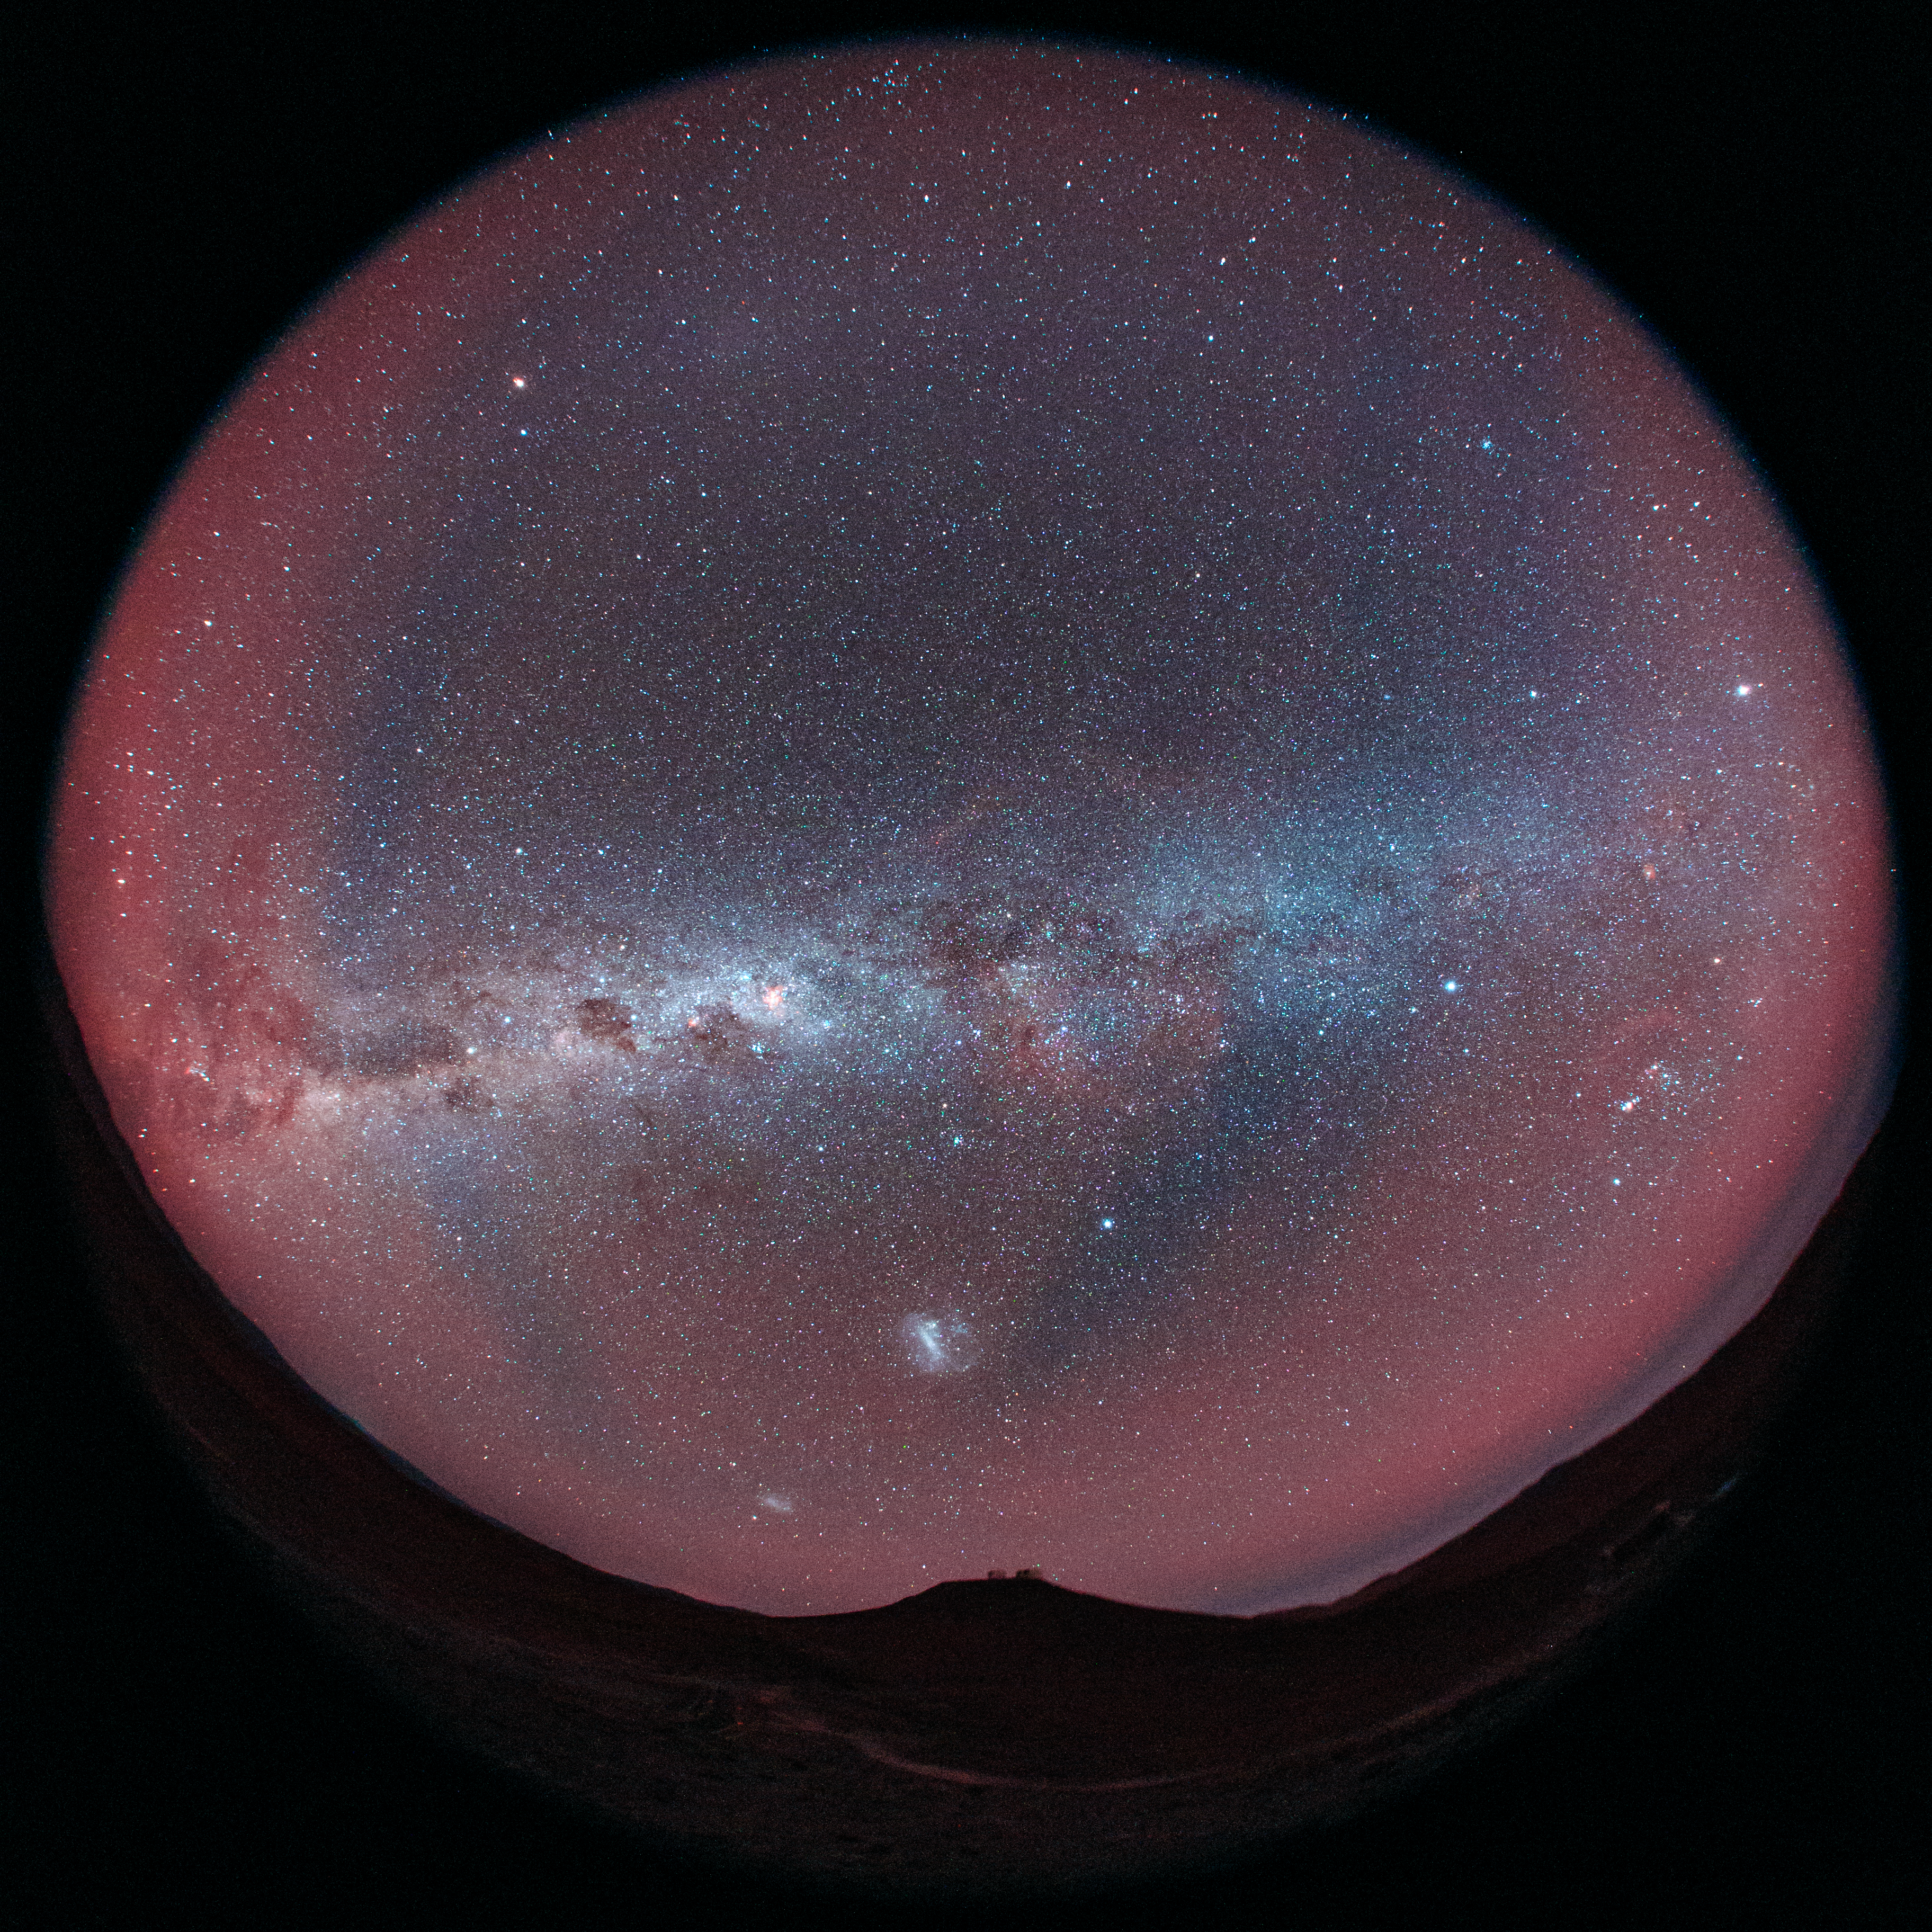

Red Paranal

Cerro Paranal can be seen at the bottom of this fish-eye (fulldome) distant view of the home of the Very Large Telescope array (VLT). The Large and Small Magellanic Clouds, two companion galaxies to our own Milky Way galaxy (directly overhead), can be seen as bright smudges in the night sky above the mountain. The Chilean sky is enhanced by a bright red aurora-like shimmer, called airglow, which is caused by light-emitting chemical reactions in the atmosphere. Normally, those emissions are not so strong, but the night this image was taken they were particularly bright, producing this unusual picture.

Credit: ESO/B. Tafreshi (twanight.org)